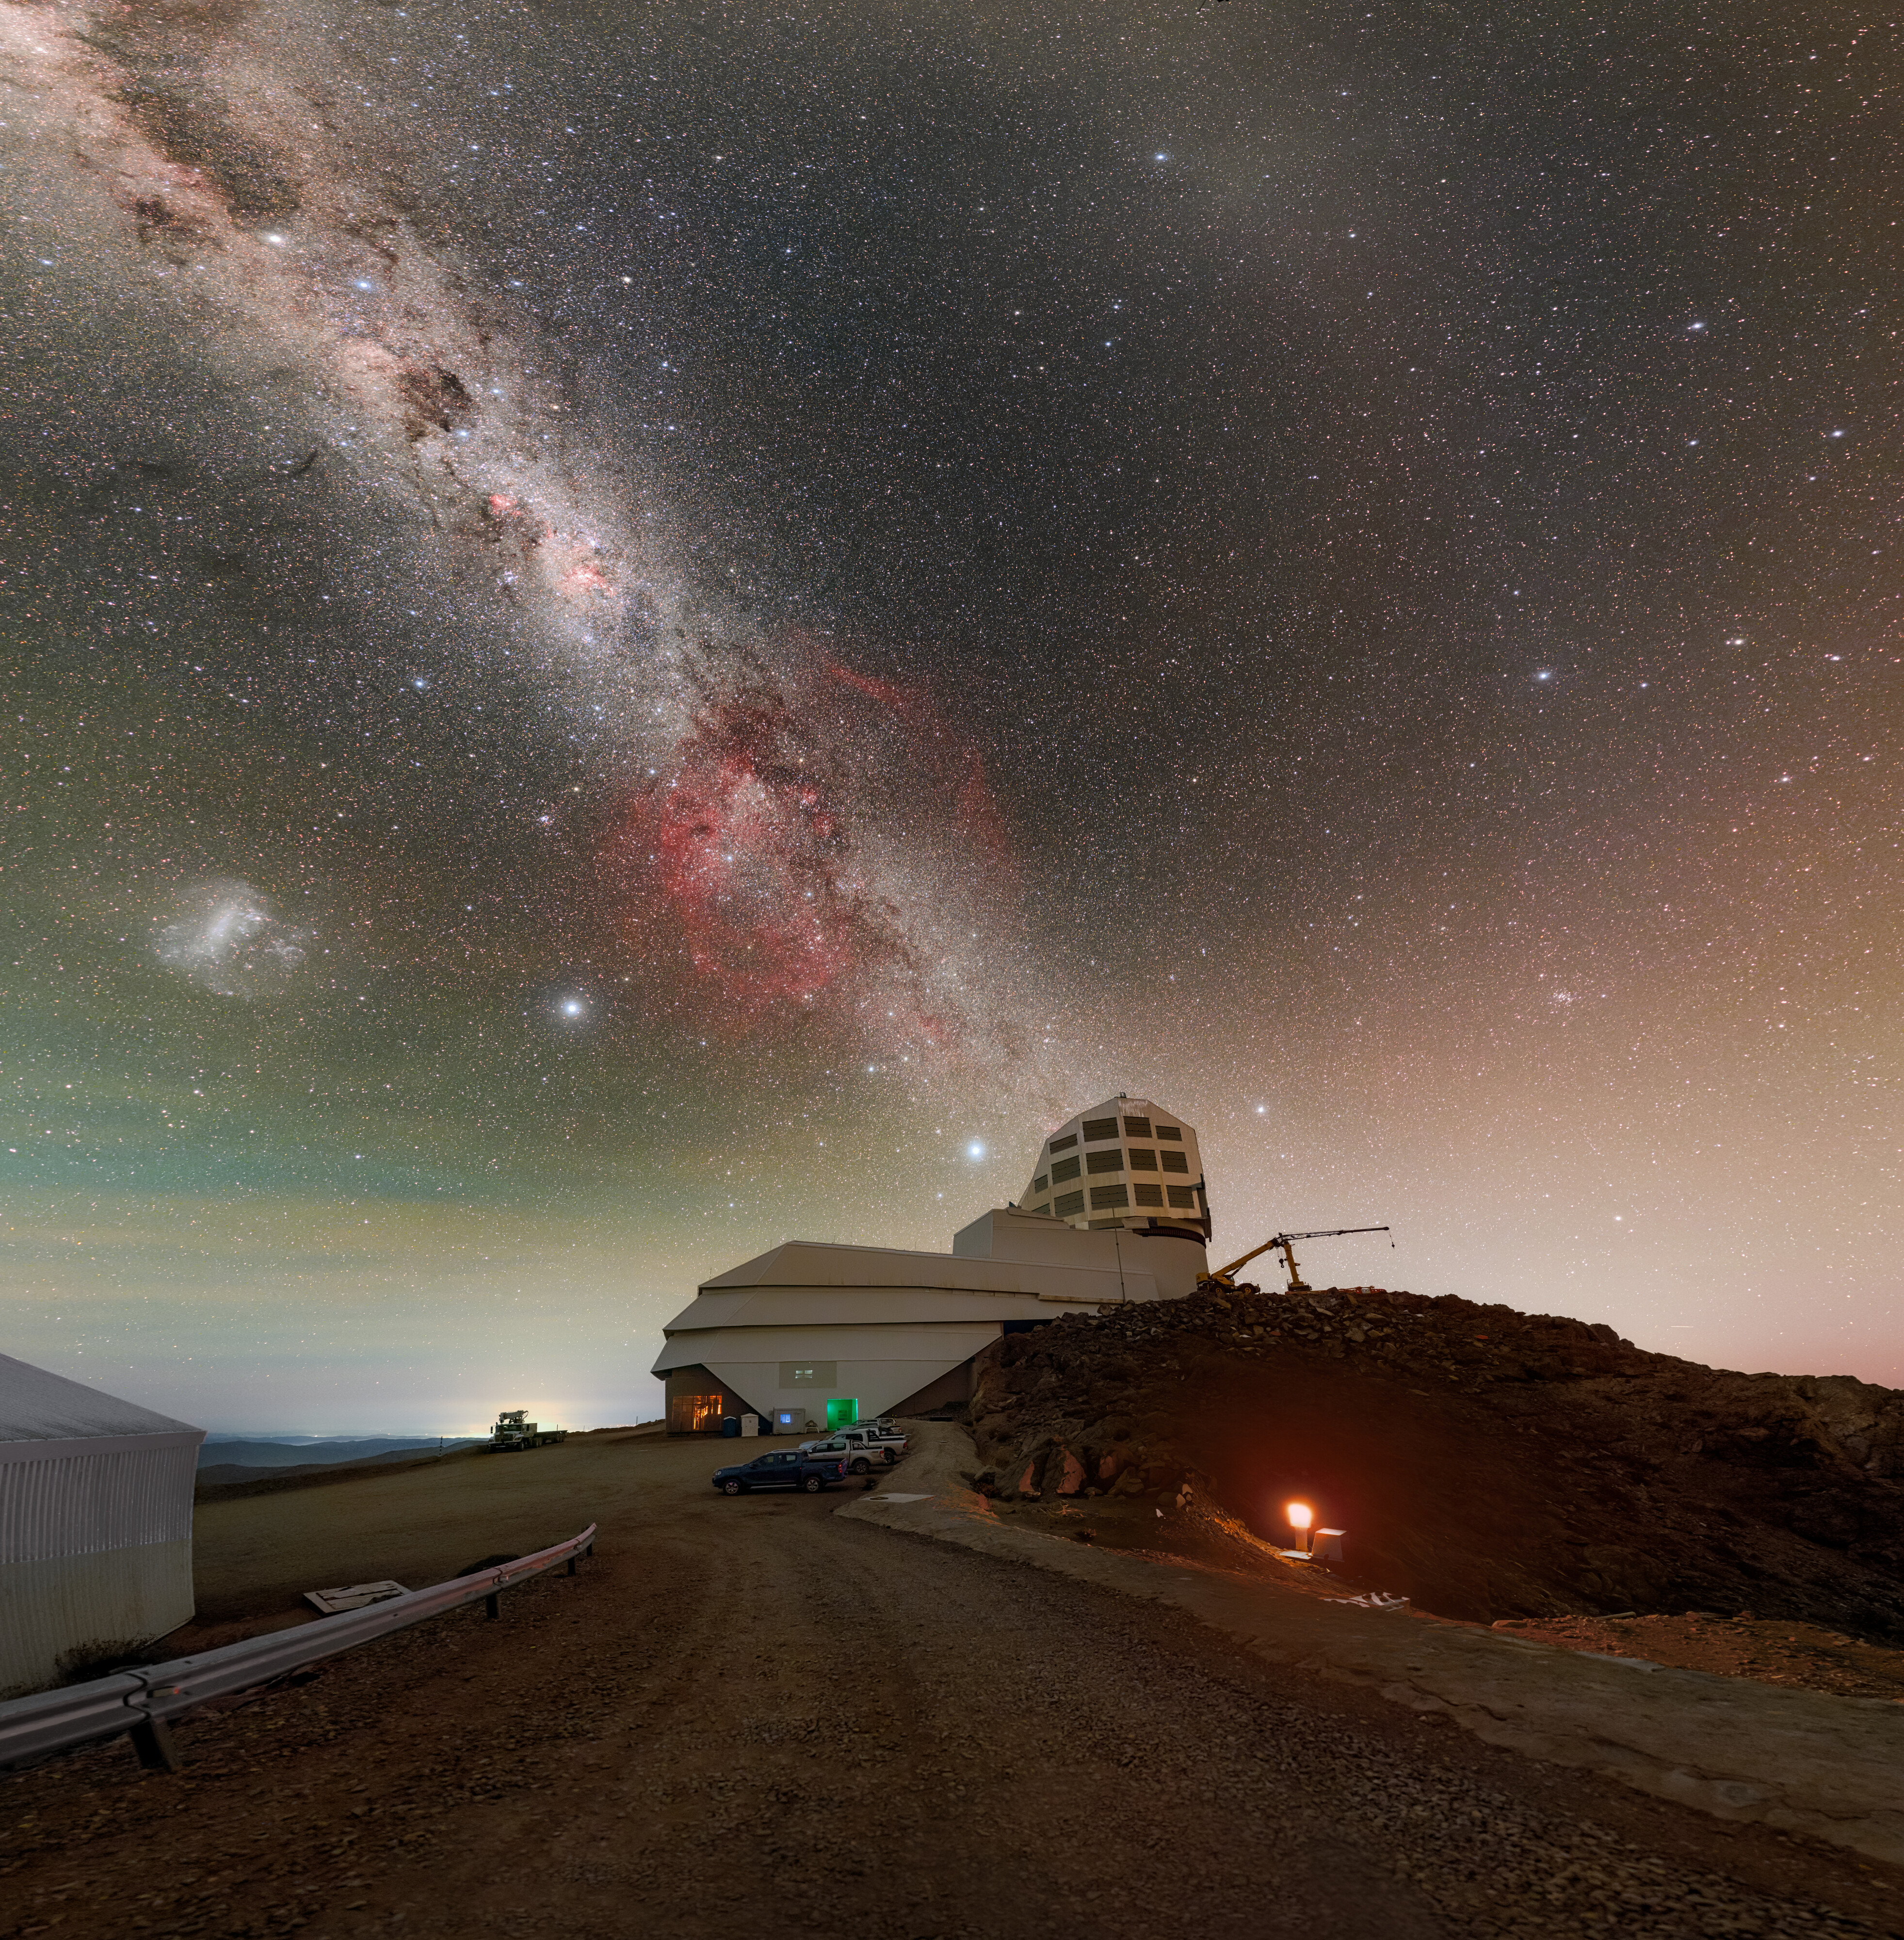

Painting the Night Sky above Rubin

The Milky Way and the Large Magellanic Cloud paint the night sky above NSF–DOE Vera C. Rubin Observatory during First Look observations. A 360-panorama, a zoomed-in panorama, and a fulldome version of this image are also available.

Credit: RubinObs/NOIRLab/SLAC/NSF/DOE/AURA/P. Horálek (Institute of Physics in Opava)